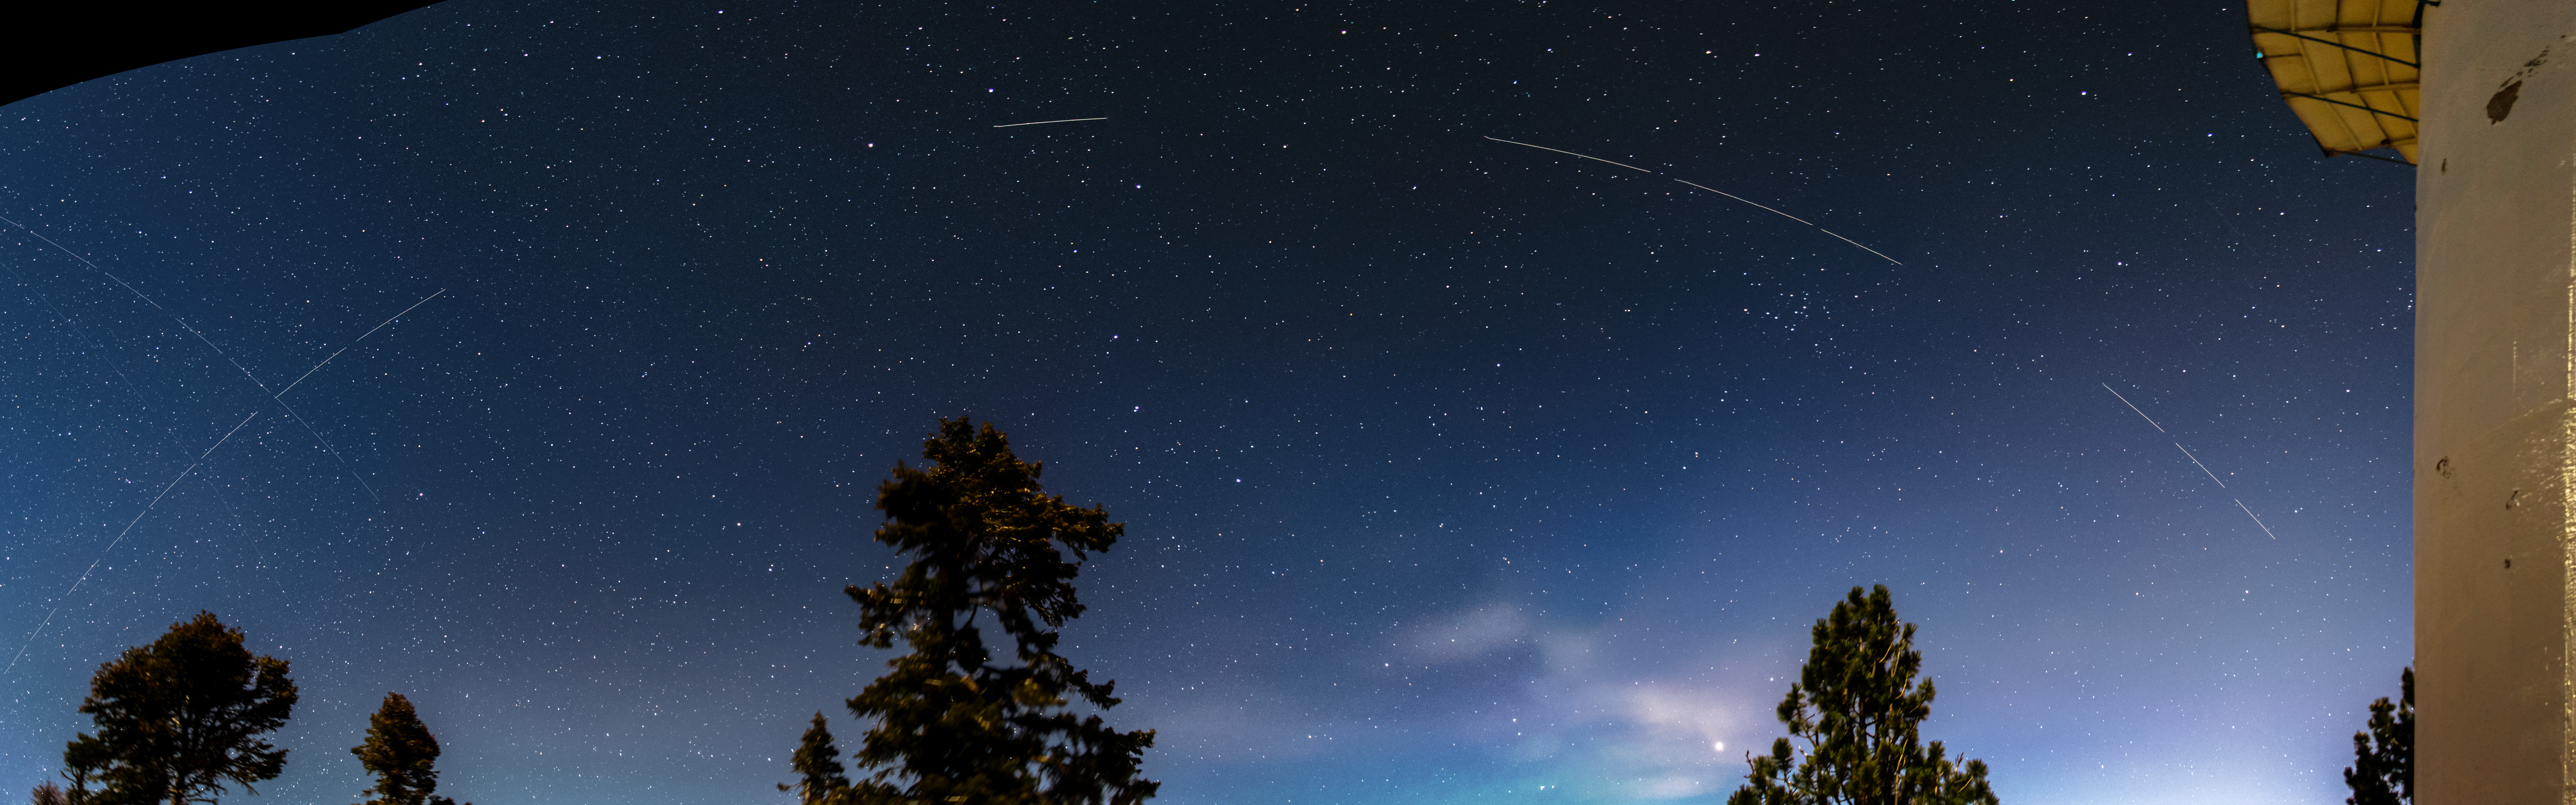

Trail left by BlueWalker 3 over Observatorio Astronomico Nacional, San Pedro Martir, Mexico.

Trails in the night sky left by BlueWalker 3 over the Observatorio Astronomico Nacional, San Pedro Martir, Mexico, observed on 12 November 2022. The breaks in the trail are caused by breaks between the exposures that were stacked to create this image.

Credit: I. Plauchu-Frayn